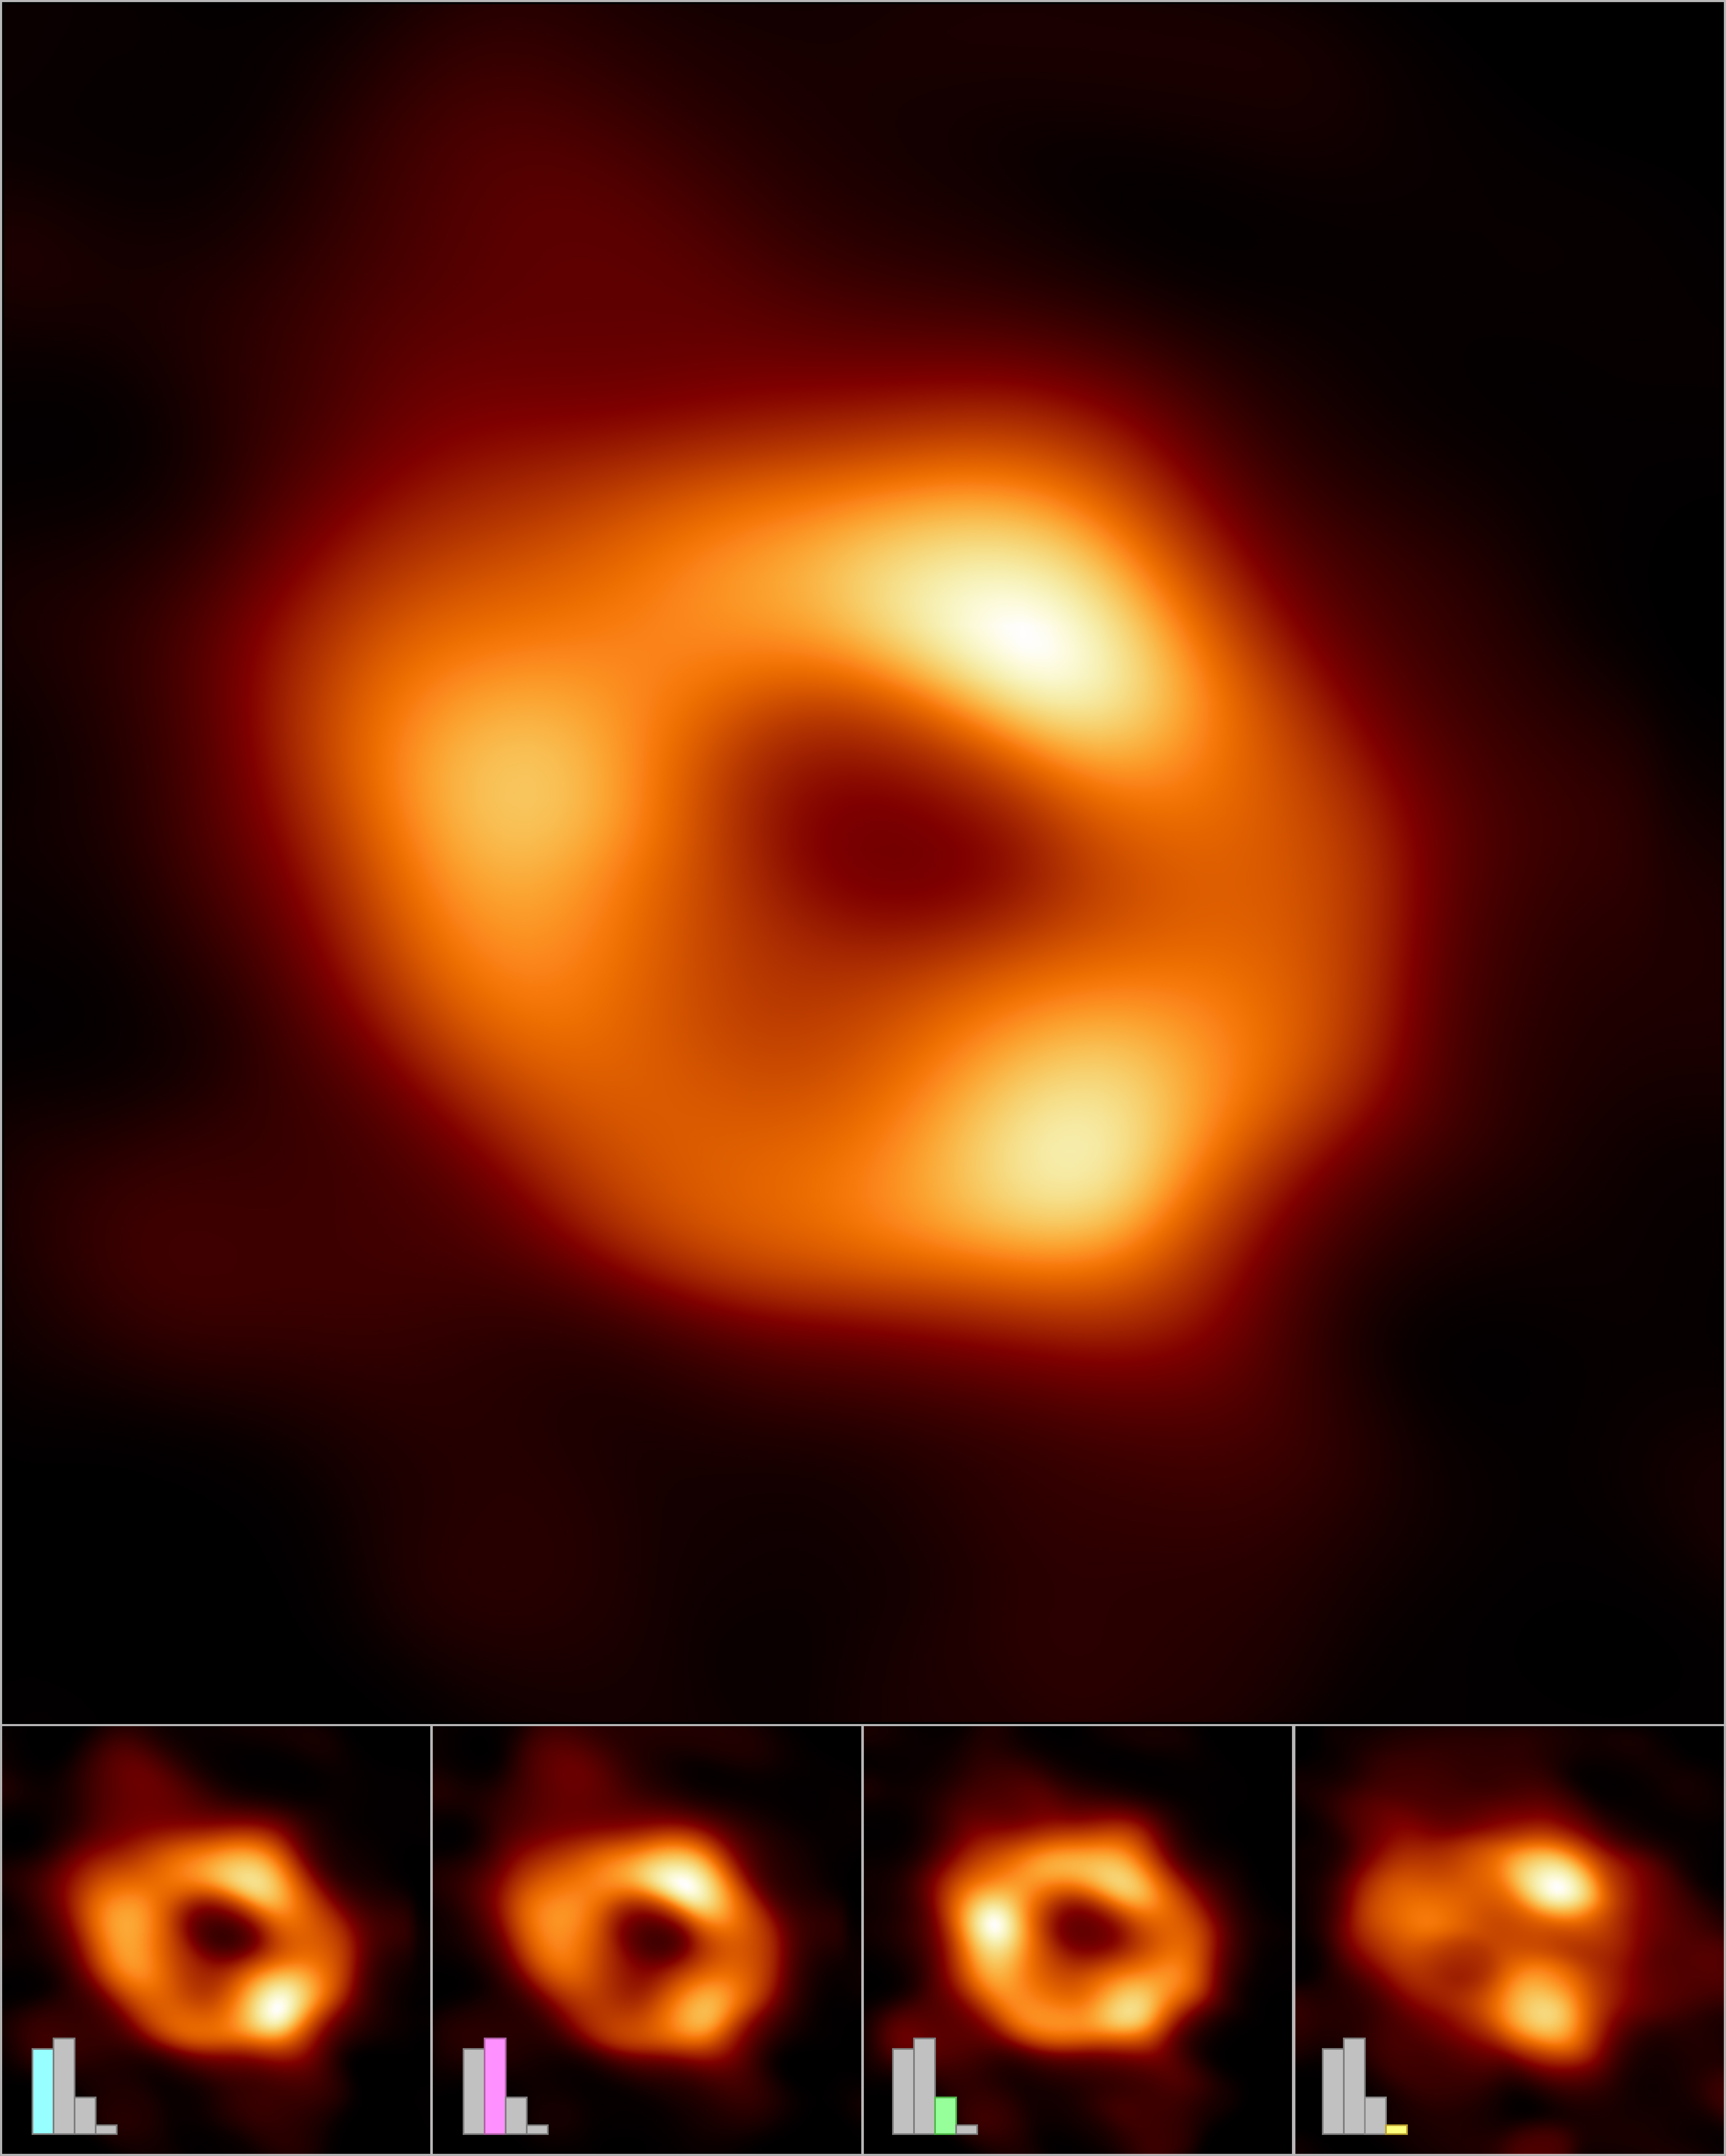

EHT_PR_Secondary_Image-1

The Event Horizon Telescope (EHT) Collaboration has created a single image (top frame) of the supermassive black hole at the center of our galaxy, called Sagittarius A* (or Sgr A* for short), by combining images extracted from the EHT observations.
The main image was produced by averaging together thousands of images created using different computational methods — all of which accurately fit the EHT data. This averaged image retains features more commonly seen in the varied images, and suppresses features that appear infrequently.
The images can also be clustered into four groups based on similar features. An averaged, representative image for each of the four clusters is shown in the bottom row. Three of the clusters show a ring structure but, with differently distributed brightness around the ring. The fourth cluster contains images that also fit the data but do not appear ring-like.
The bar graphs show the relative number of images belonging to each cluster. Thousands of images fell into each of the first three clusters, while the fourth and smallest cluster contains only hundreds of images. The heights of the bars indicate the relative "weights," or contributions, of each cluster to the averaged image at top.

Credit: EHT Collaboration